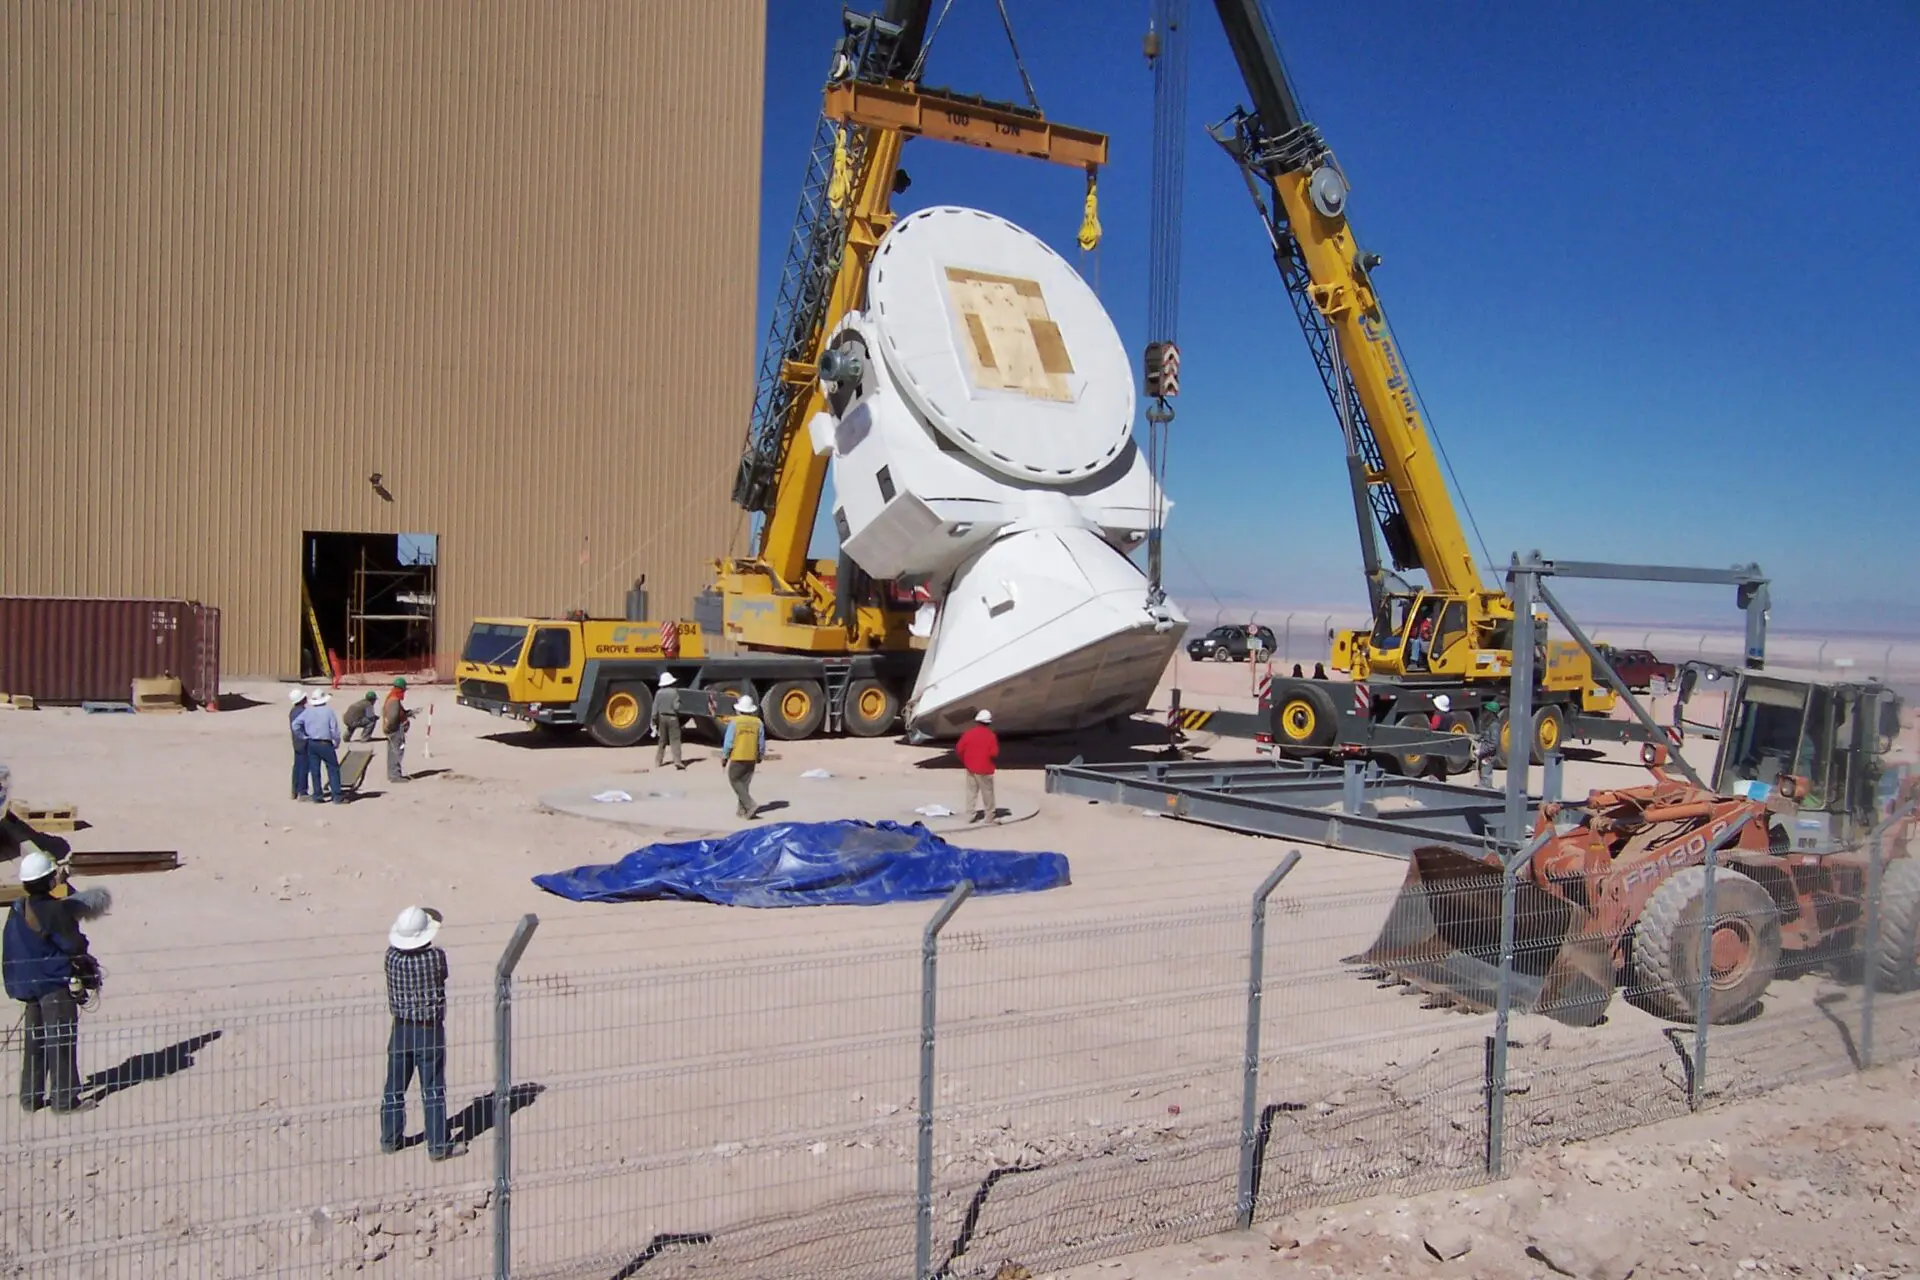

Assembly of the first VERTEX antenna

Assembly of the first VERTEX antenna.

Credit: ALMA (ESO/NAOJ/NRAO)